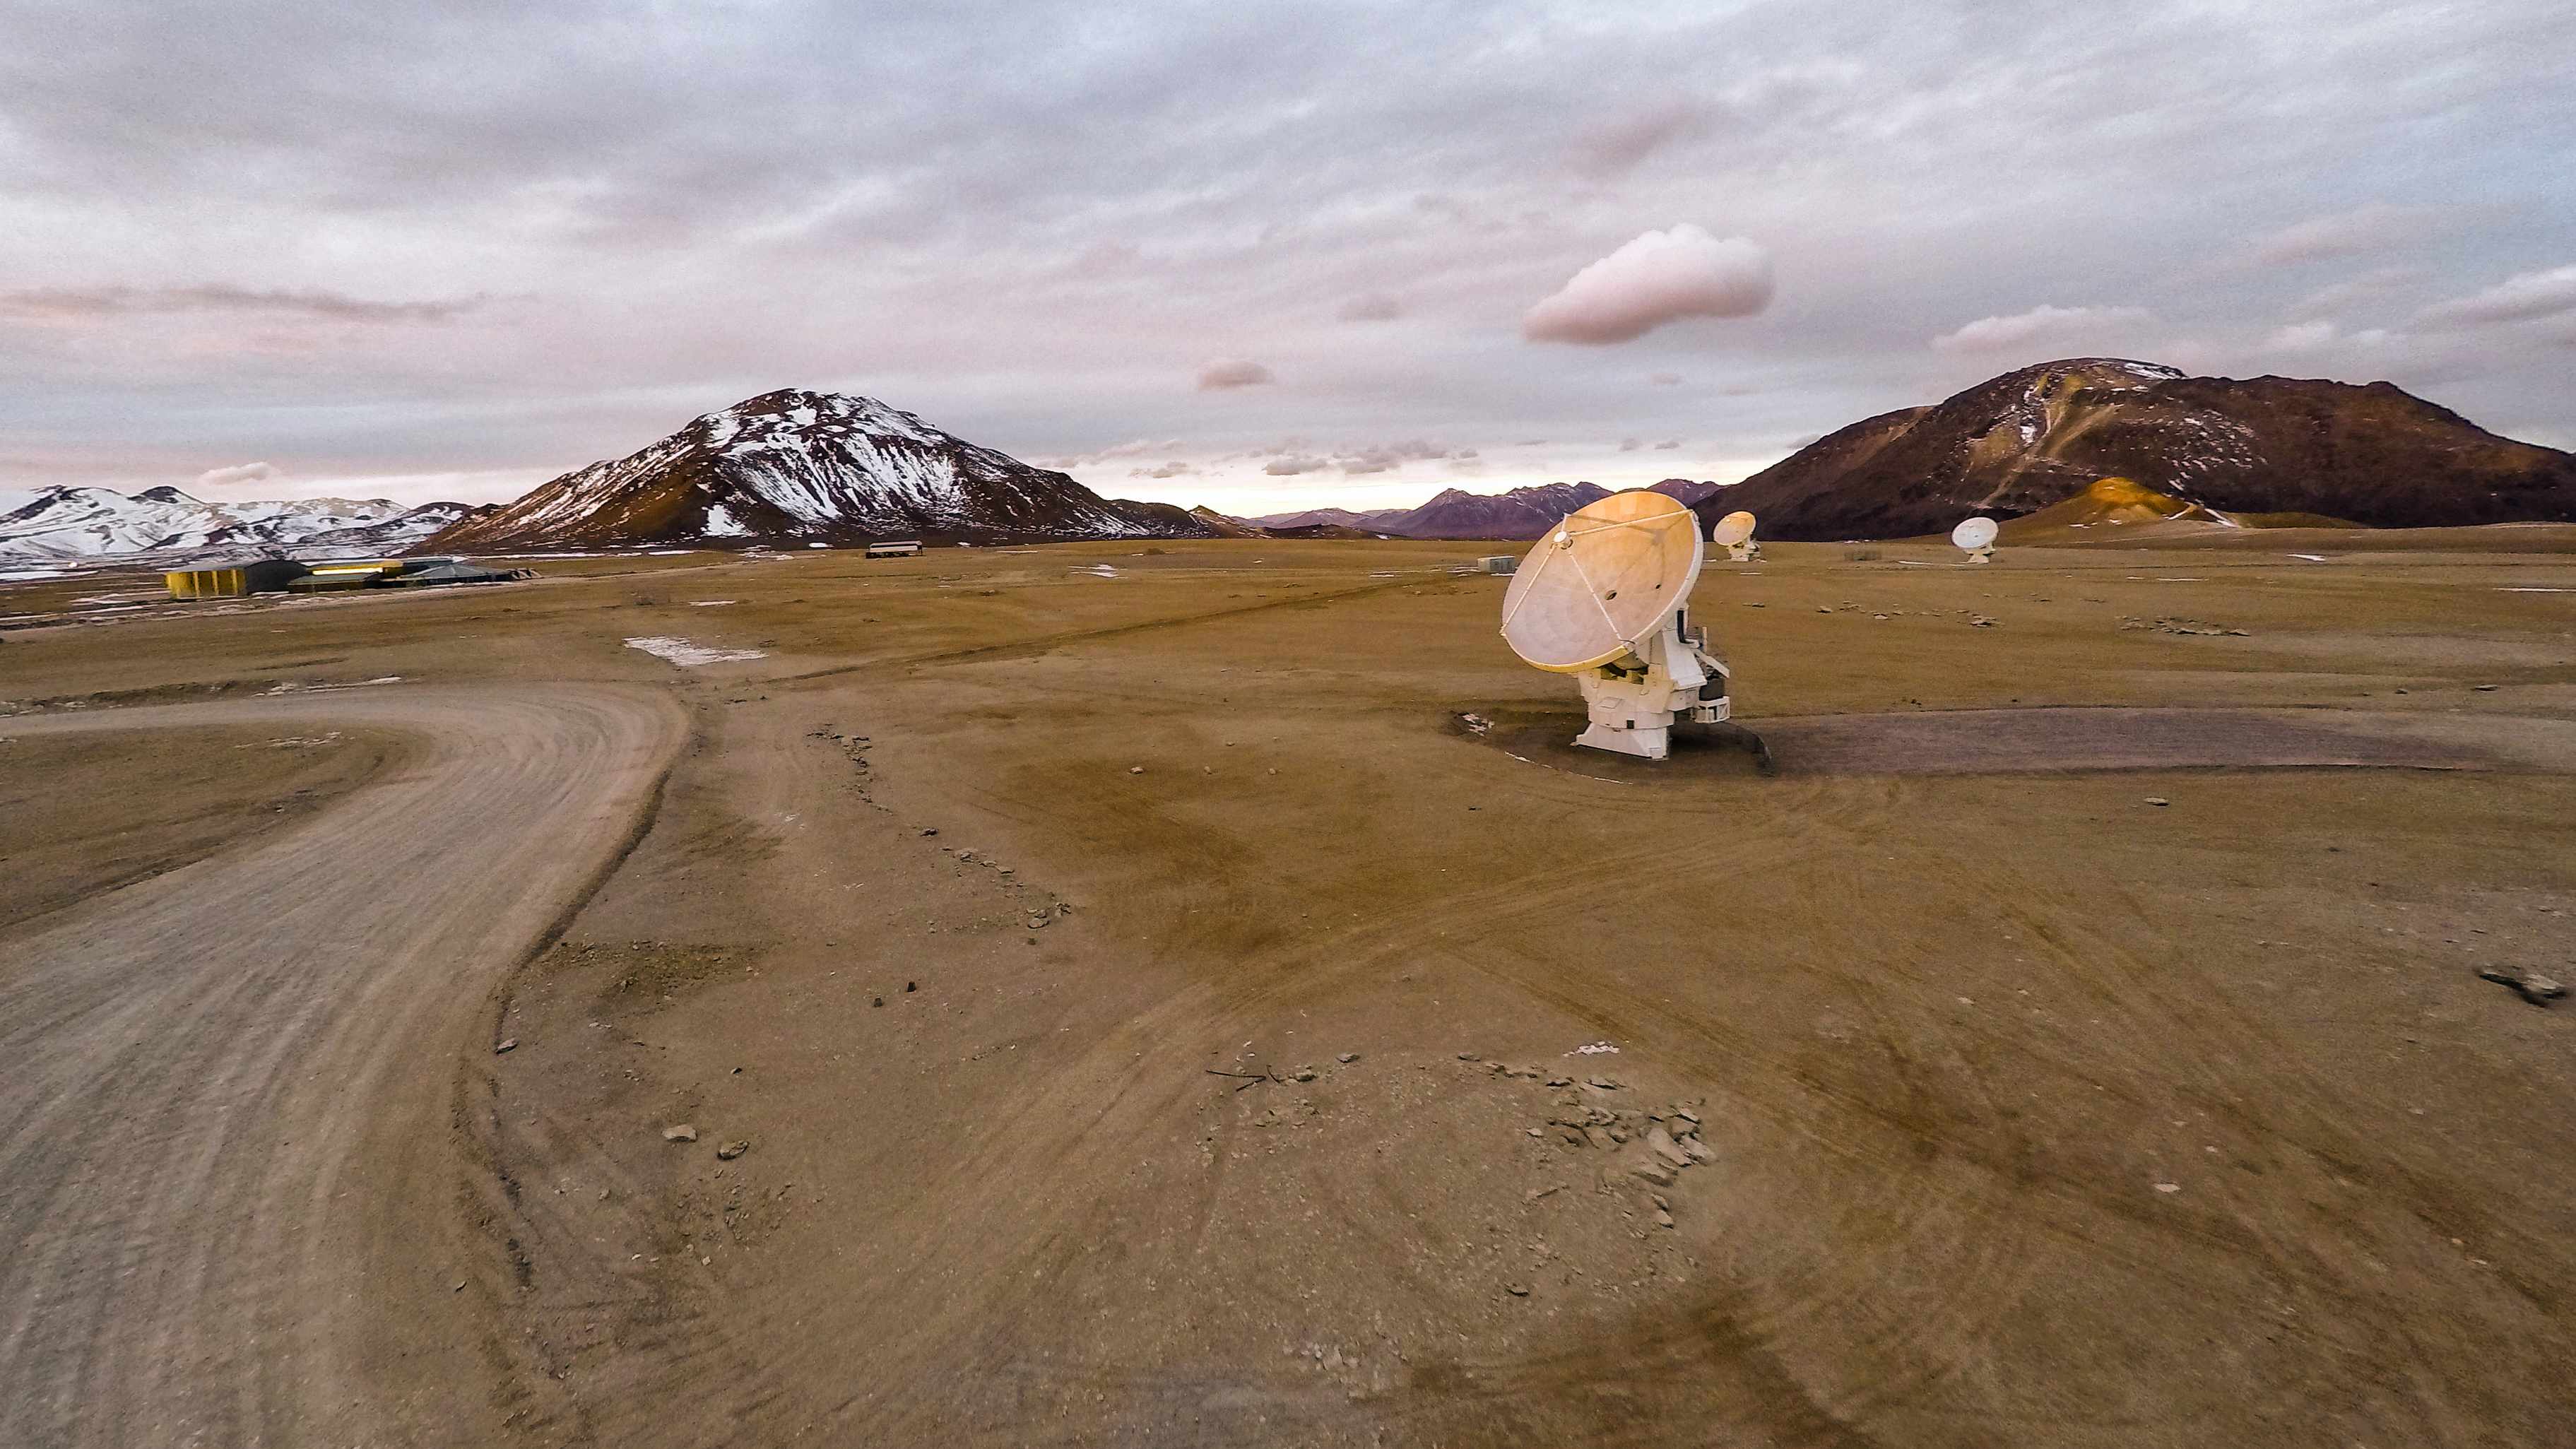

Lonely antennae

The Atacama Large Millimeter/submillimeter Array (ALMA) — a state-of-the-art telescope to study light from some of the coldest objects in the Universe — operates high on the Chajnantor plateau in the Chilean Andes. ALMA comprises 66 high-precision antennae, each weighing in at over 100 tons — so this apparently lonely dish is, in fact, in good company.

Credit: M. Struik (CERN)/ESO